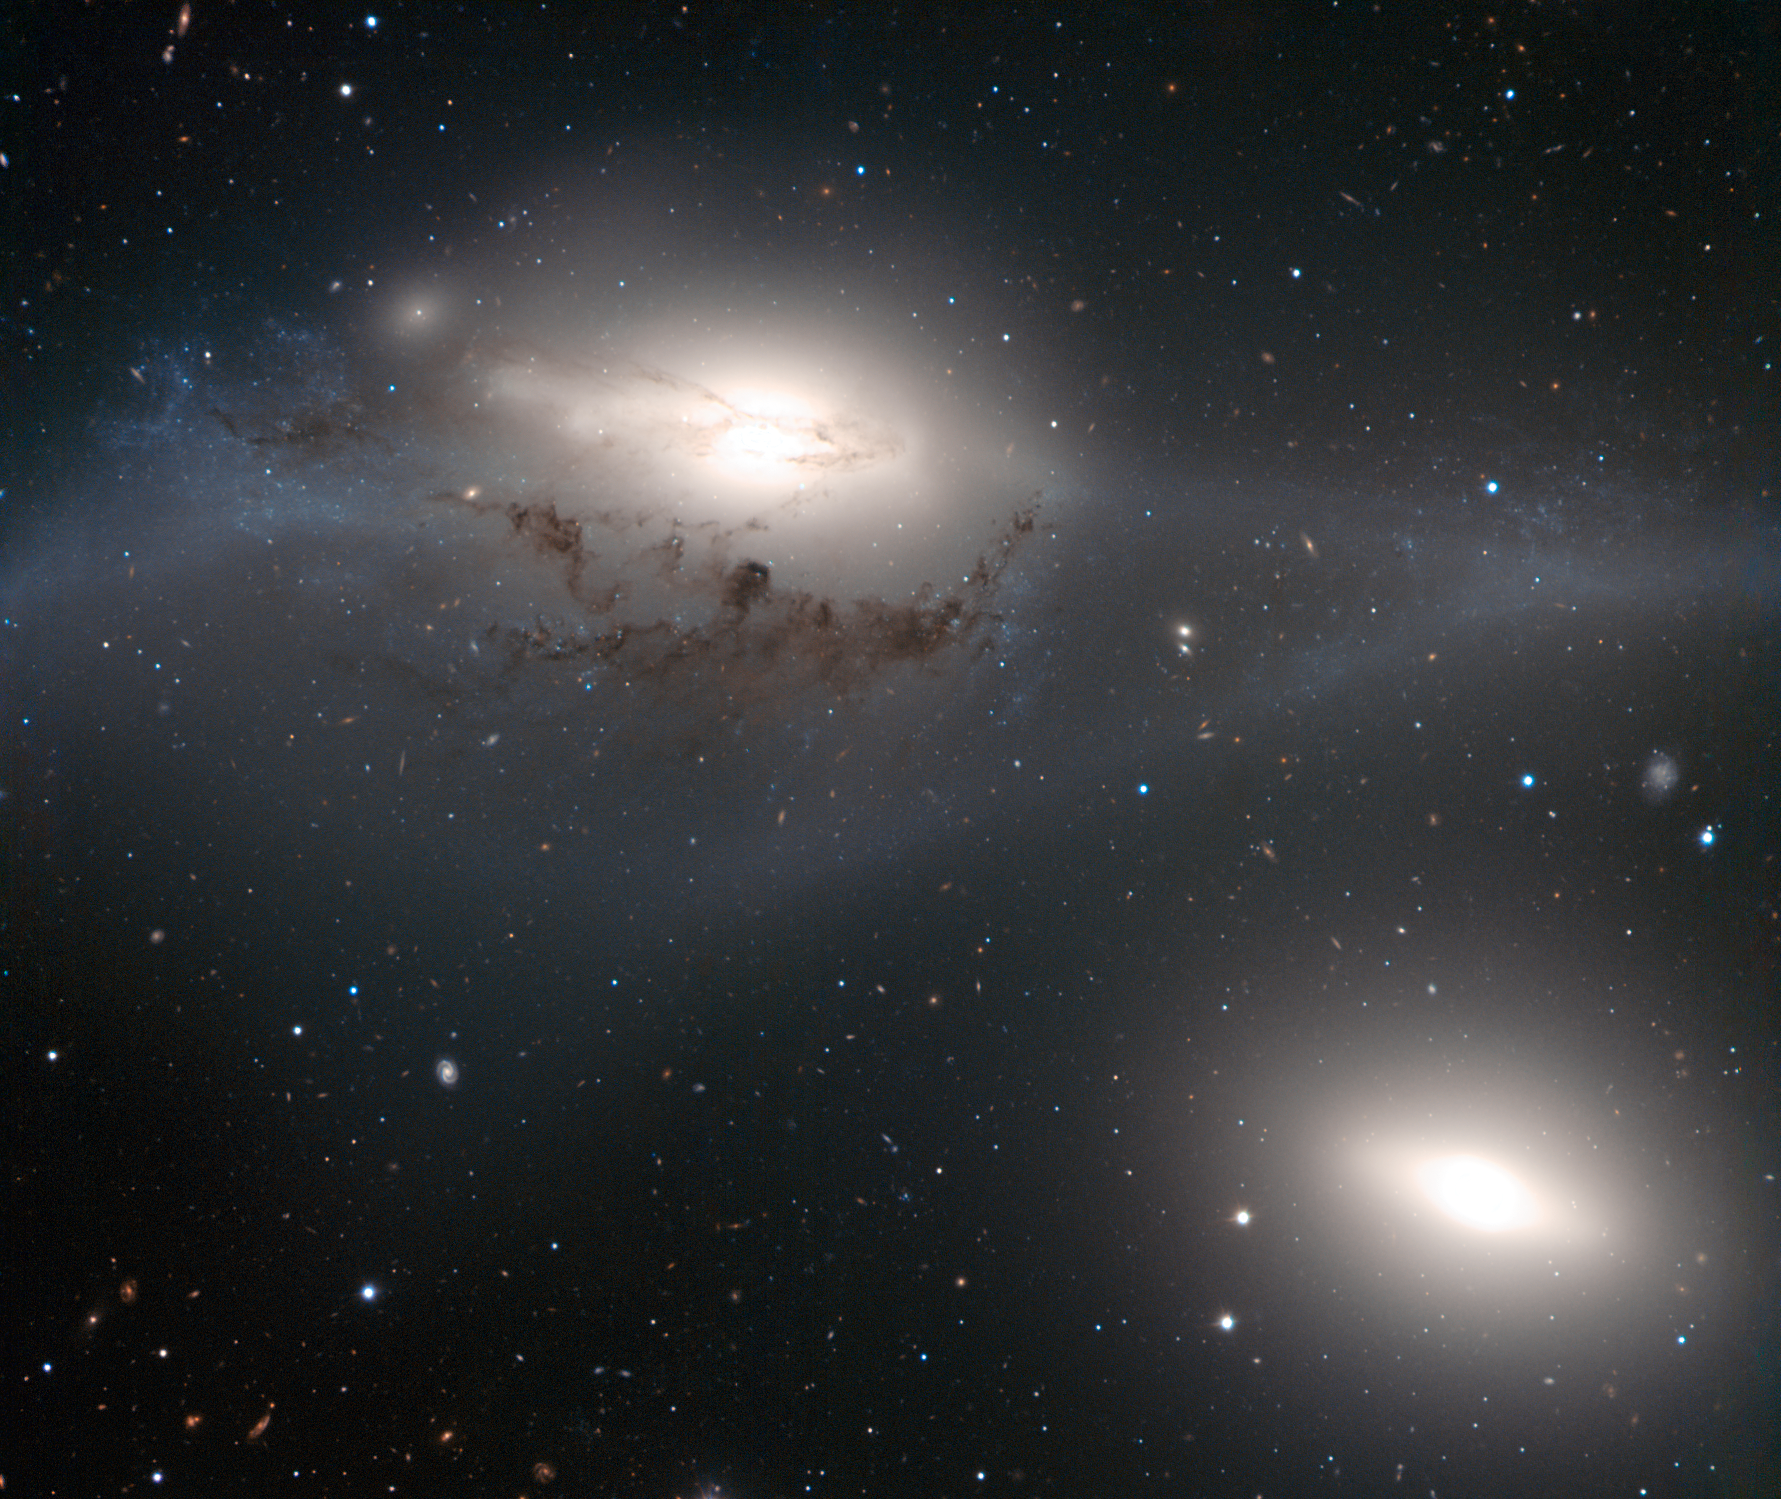

VLT looks into the eyes of the Virgin

This striking image, taken with the FORS2 instrument on the Very Large Telescope, shows a beautiful yet peculiar pair of galaxies, NGC 4438 and NGC 4435, nicknamed The Eyes. The larger of these, at the top of the picture, NGC 4438, is thought to have once been a spiral galaxy that was strongly deformed by collisions in the relatively recent past. The two galaxies belong to the Virgo Cluster and are about 50 million light-years away.

Credit: ESO